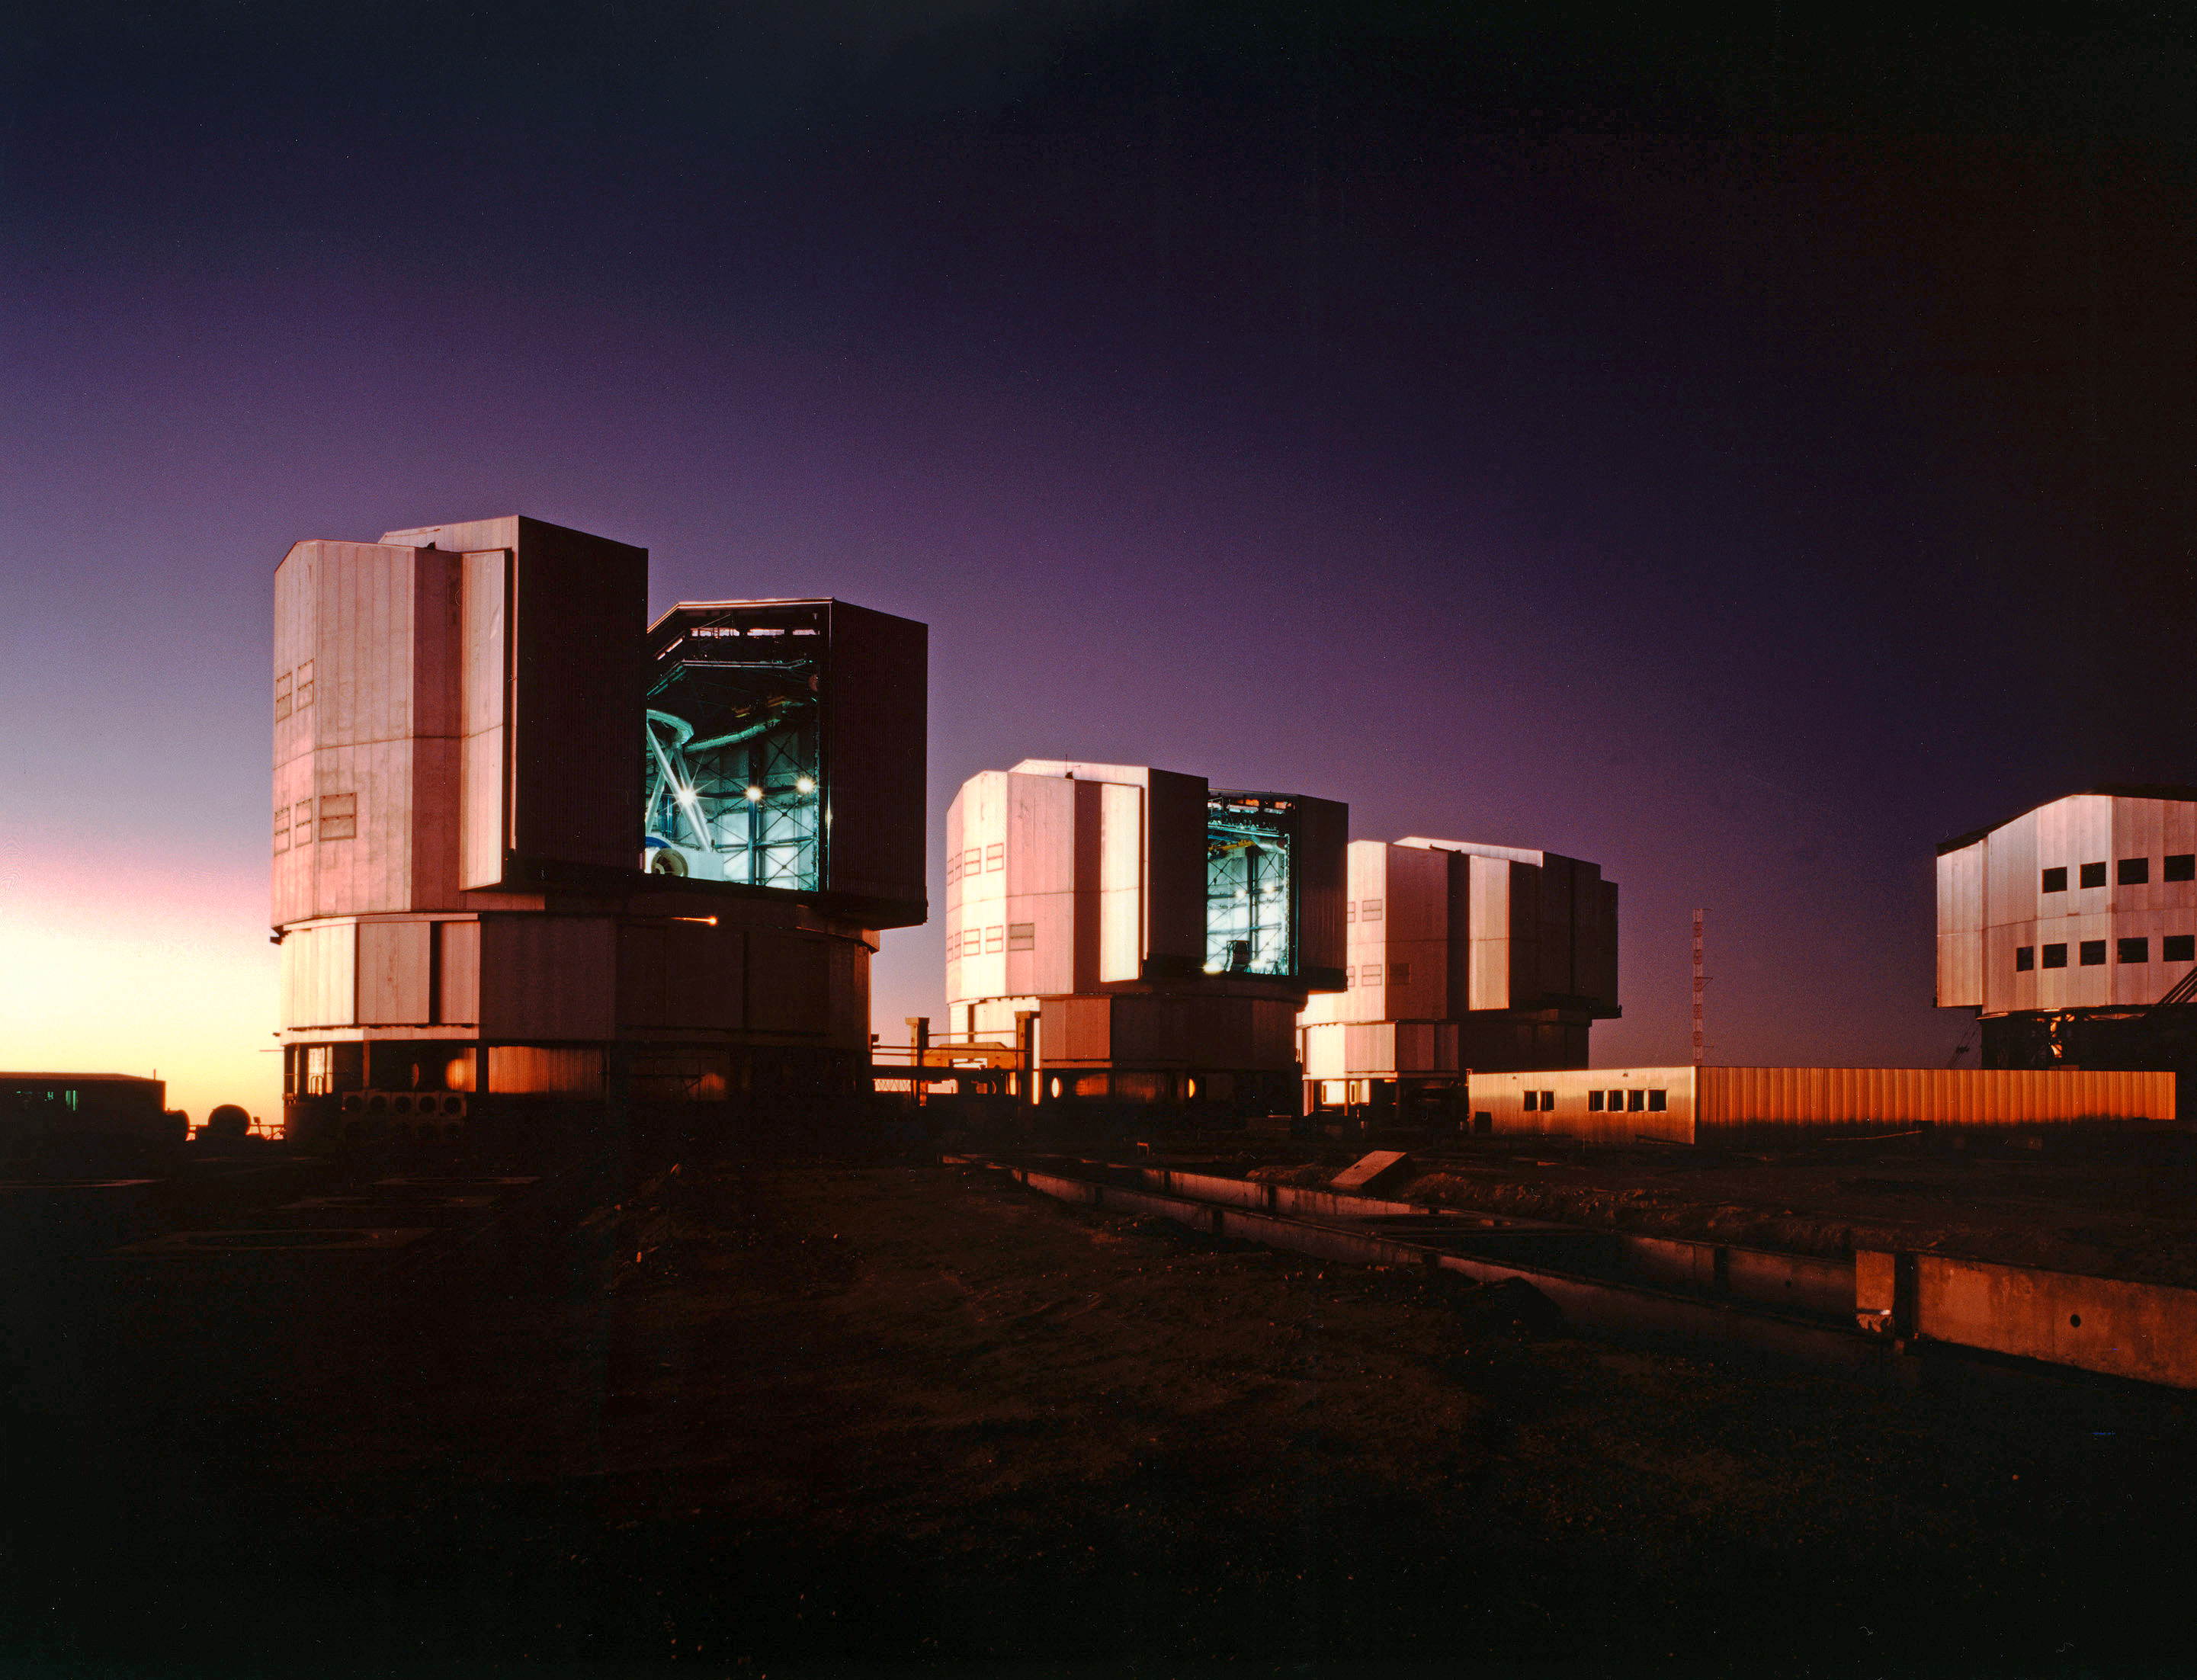

Evening at the Paranal Observatory (13 April 1998)

When the Sun sets behind the Pacific, the domes are opened at Paranal and the four giant VLT telescopes turn towards the stars....

This dream will soon come true. Following the "First Light" of the UT1, the other telescopes at Paranal will become operational at regular intervals. And within the next years, the first observations will also be made with some of the elements of the VLT Interferometer.

In this evening view, obtained about half an hour after sunset, the UT1 telescope structure is seen through the dome slit. The assembly of UT2 is well on its way in the next dome and the first parts of UT3 are in place in the third.

Credit: ESO